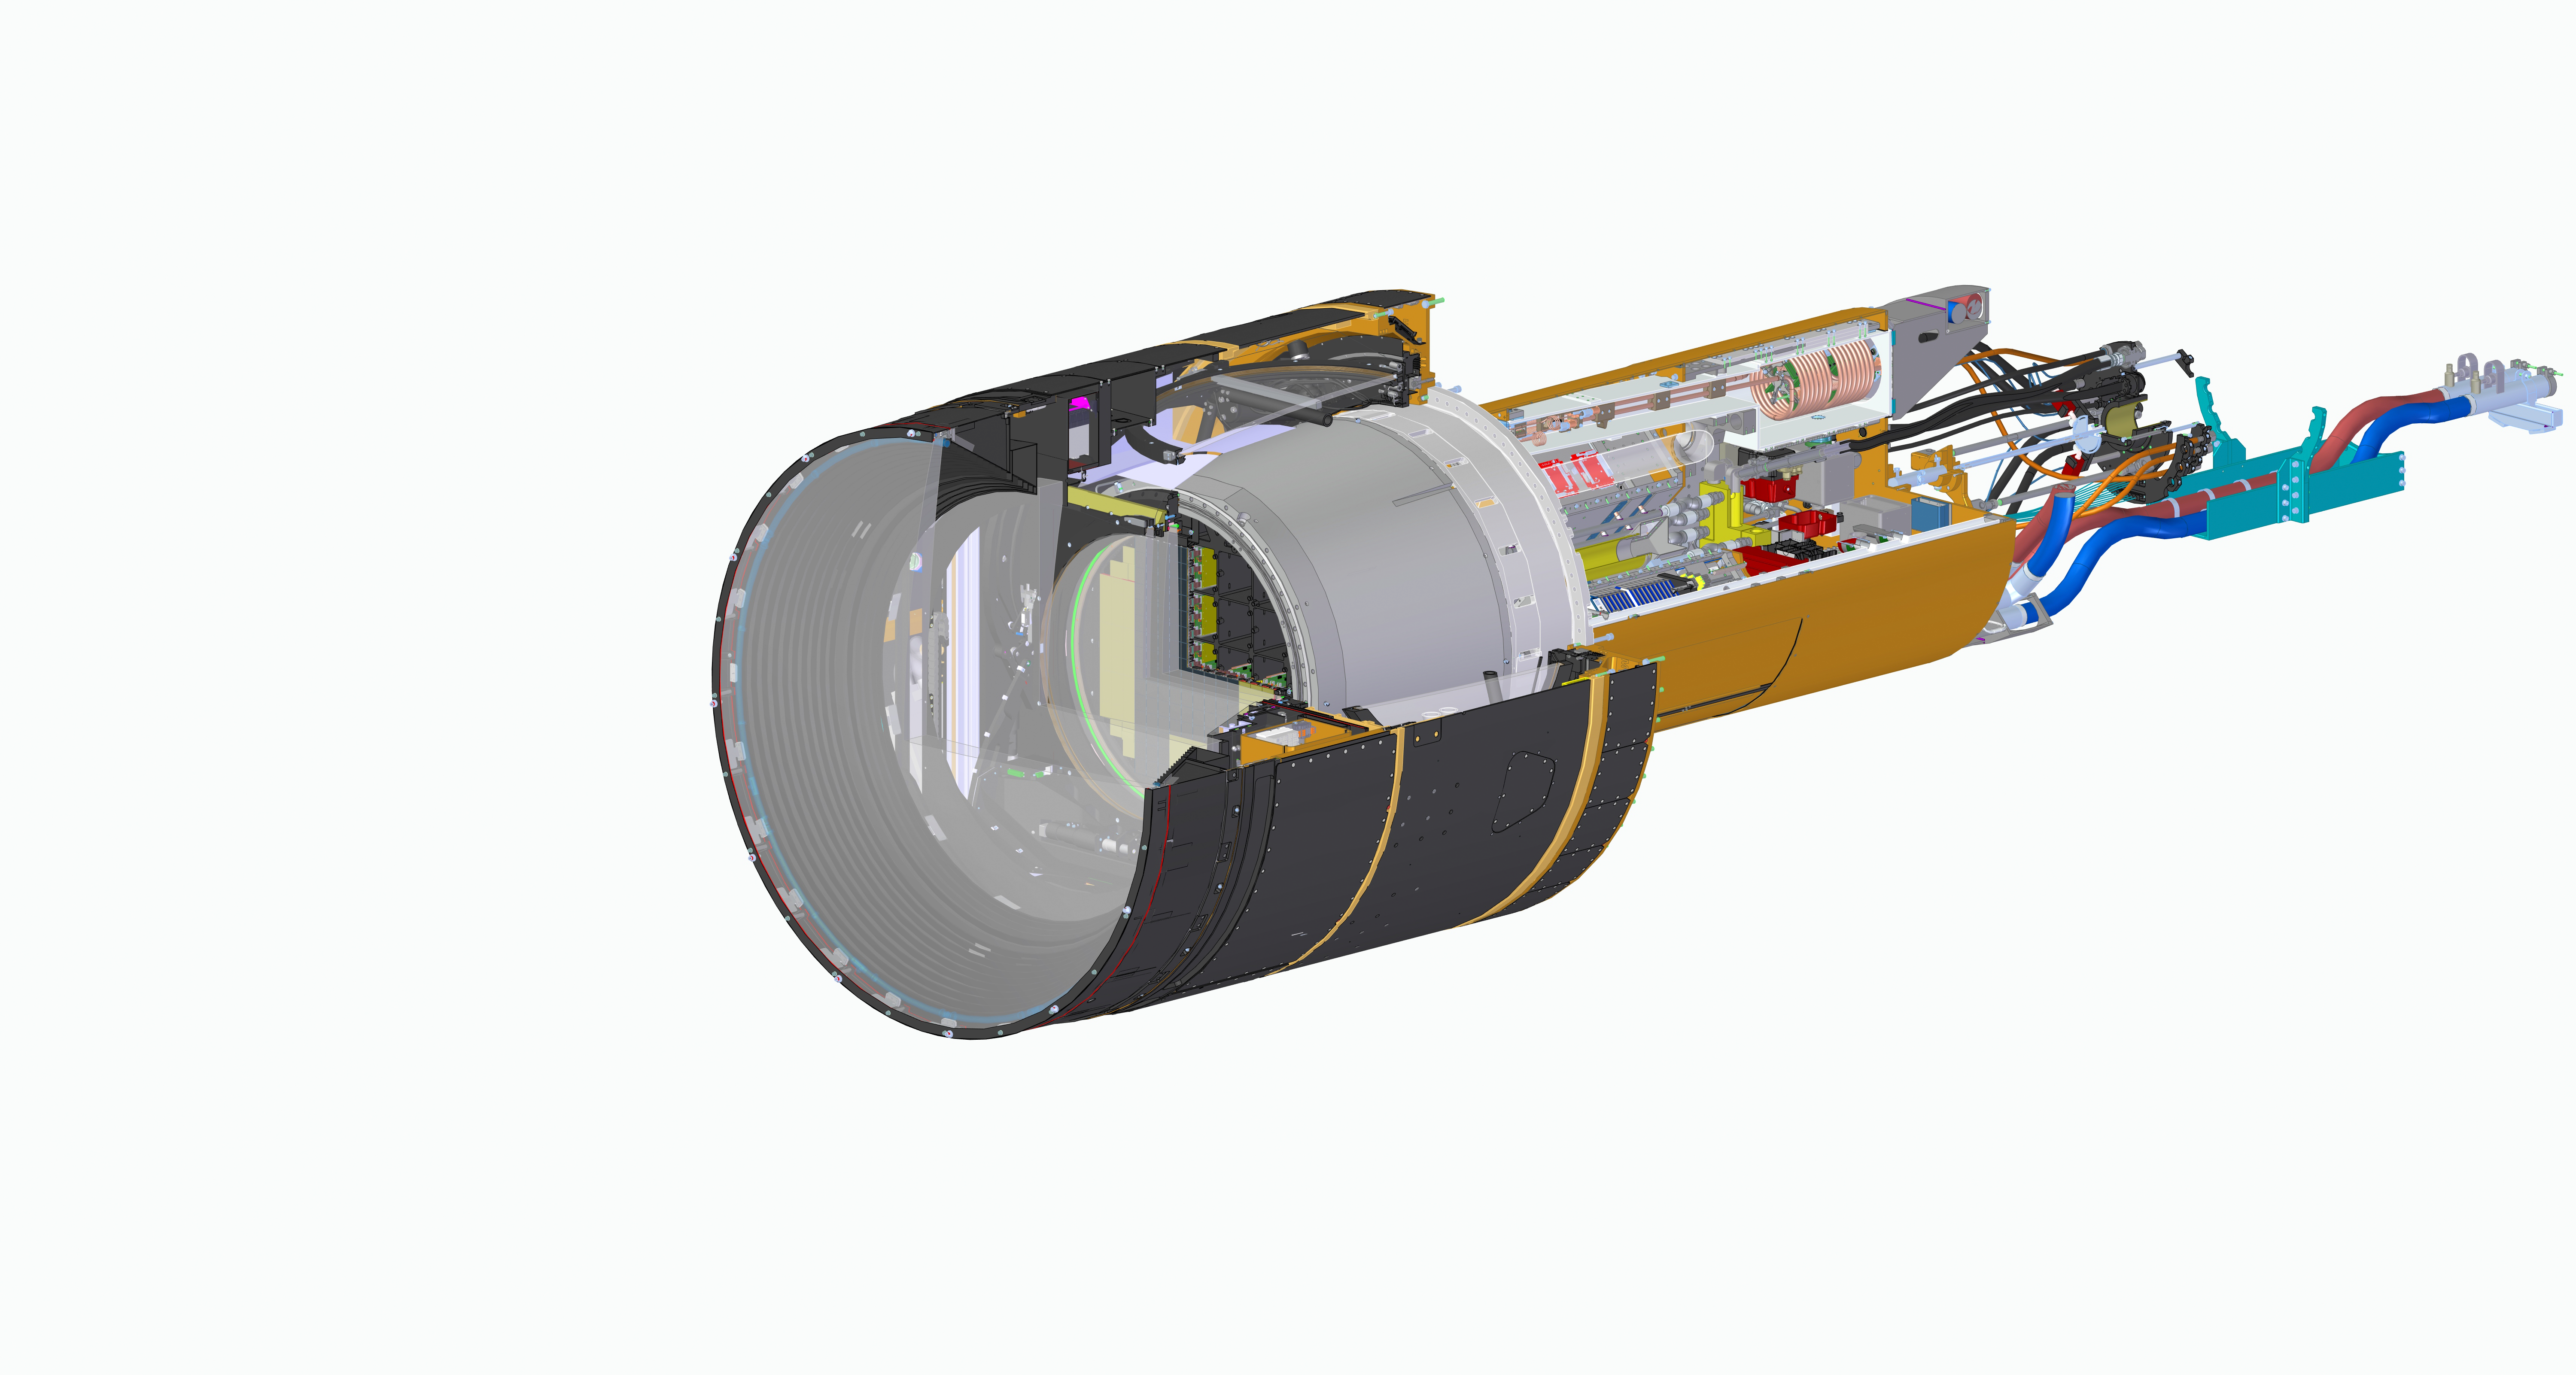

Rubin LSST camera section with spiral wrap

LSST Camera CAD View

Credit: Travis Lange/SLAC National Accelerator Lab